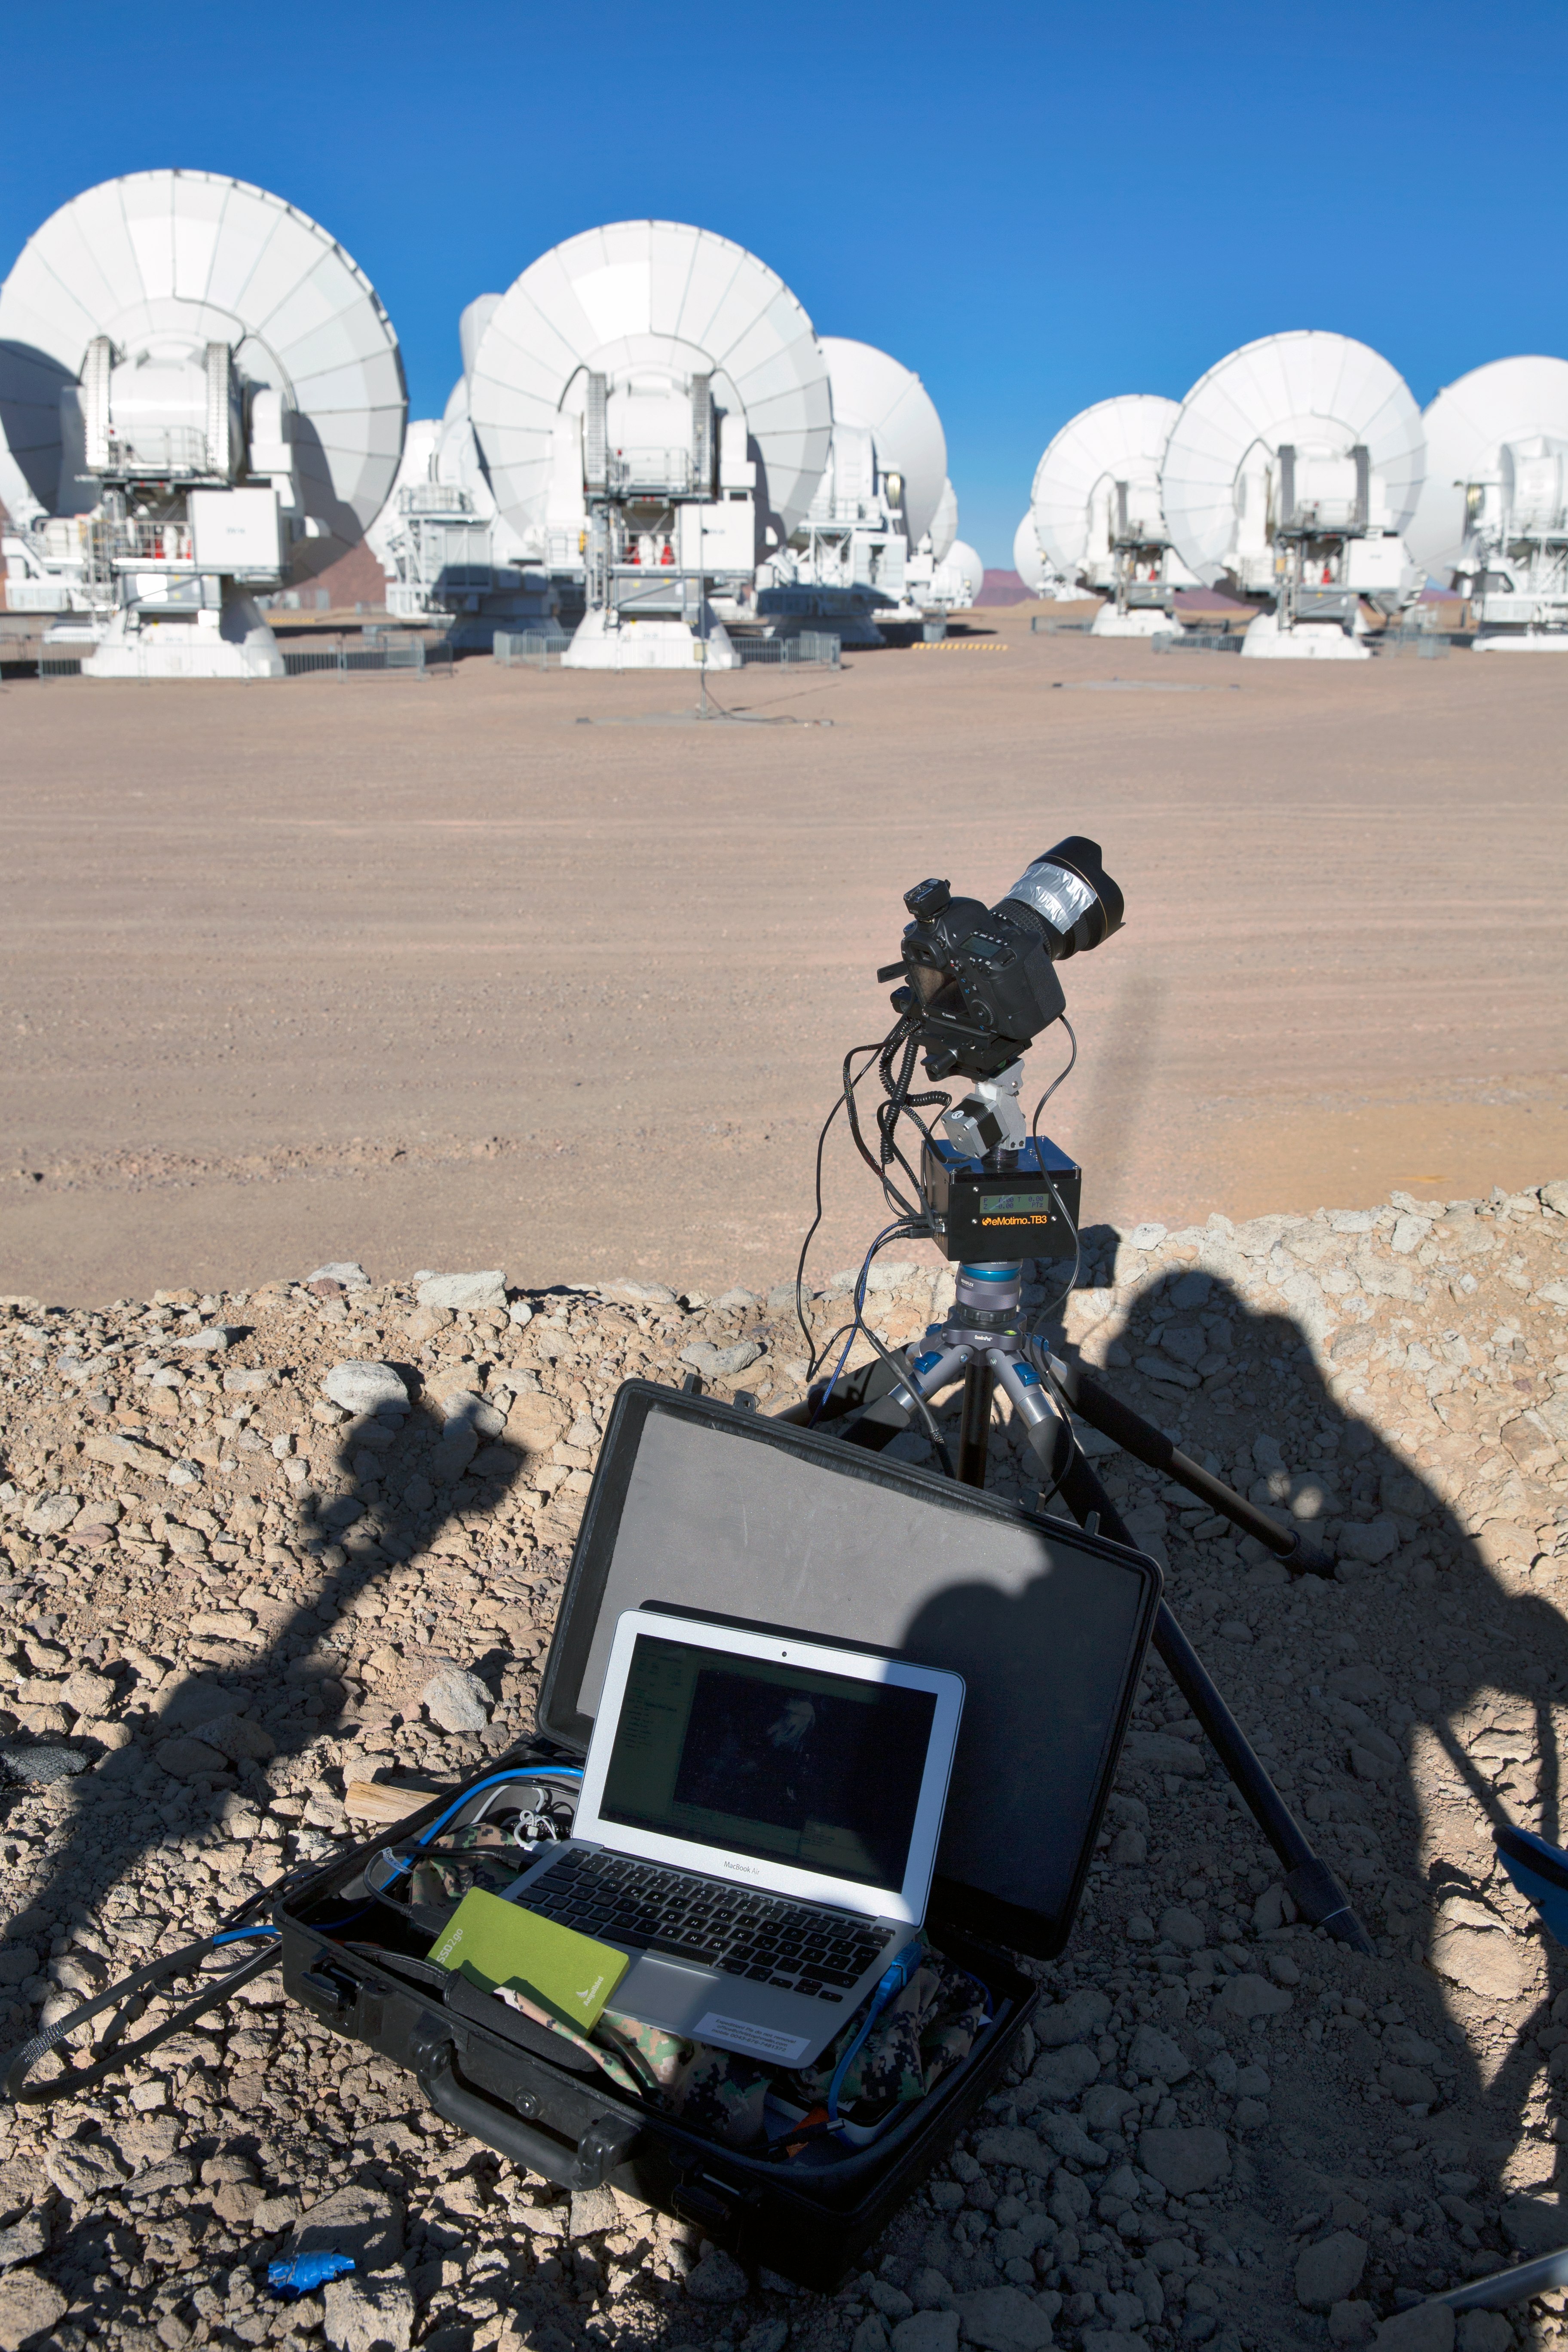

Time-lapse bot at ALMA

“TimeLapse Bot” set up at ALMA — an autonomous GBTimelapse Rig, using Intecro XTPower powerbanks for powering an Emotimo TB3 motion control and a Canon 6D mounted on top of a Novoflex QuadroPod system. Christoph's Macbook is stored inside one of the Peli™ Storm Cases. For storing the huge amount of content captured at the expedition an Angelbird SSD2go mobile SSD drive.

Taken during the ESO Ultra HD Expedition.

Credit: ESO/C. Malin